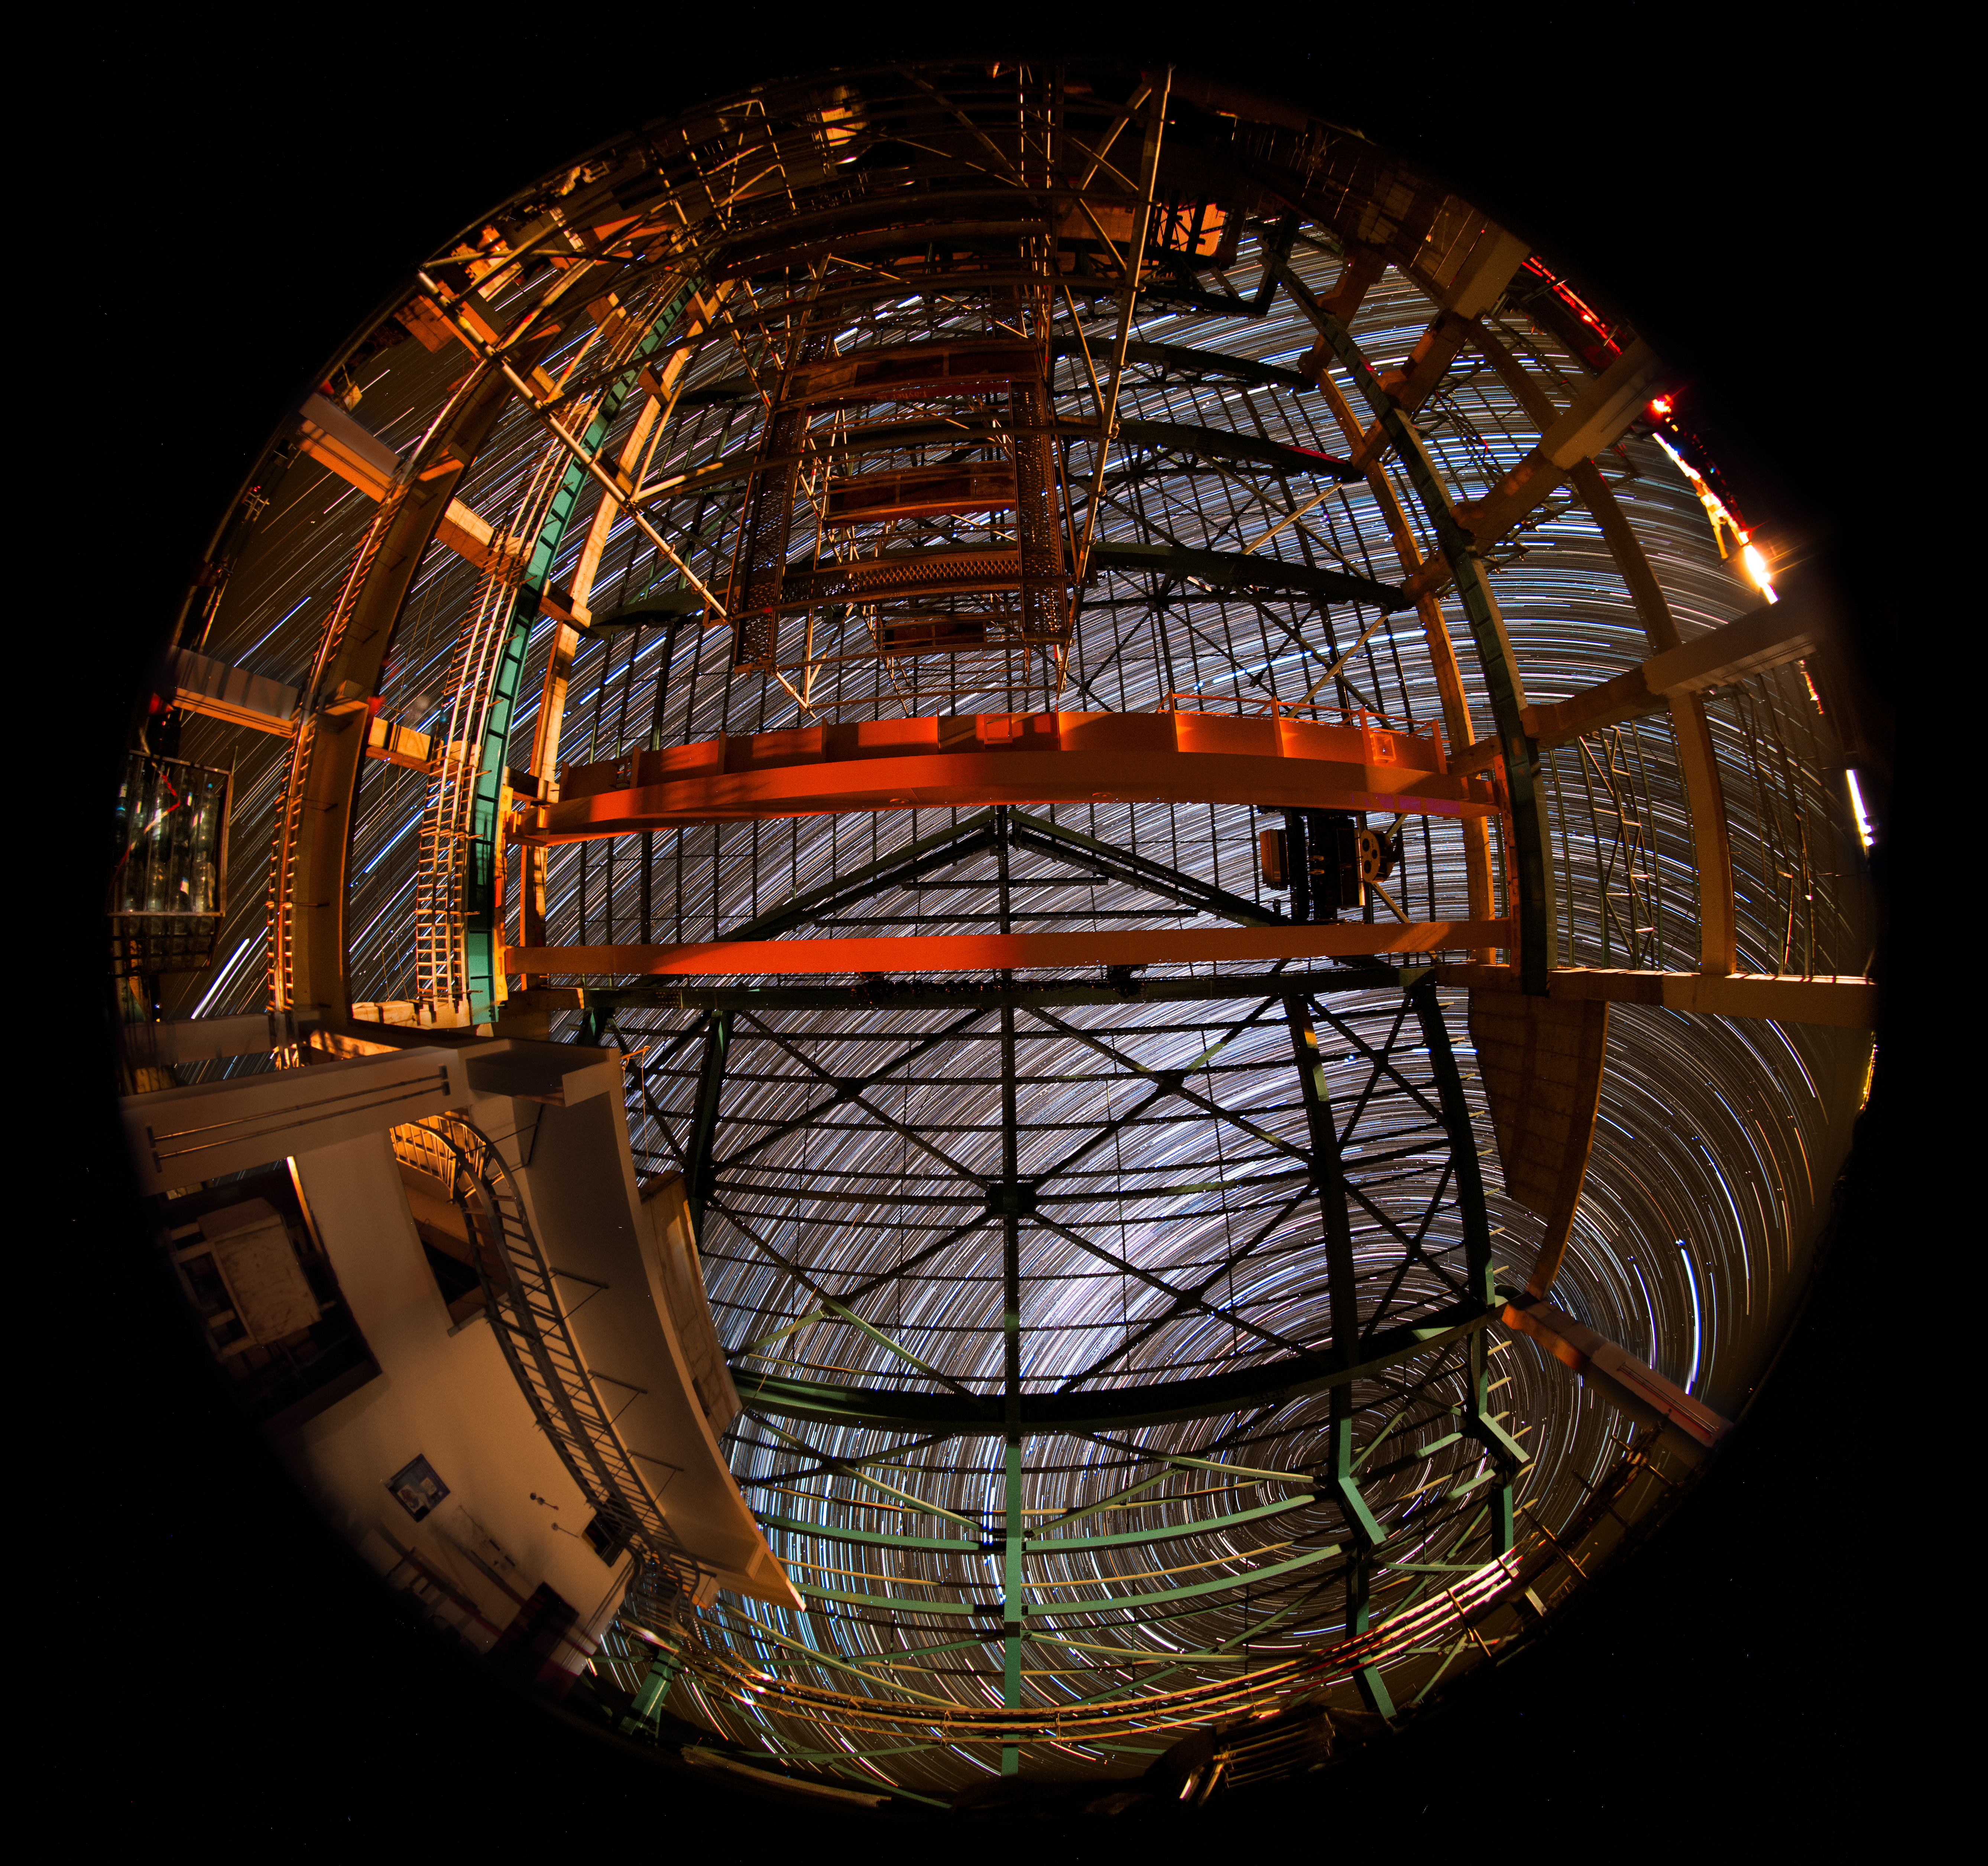

Summit Multimedia Visit 2017

In March 2017 a multimedia team visited Cerro Pachón to document LSST Facility construction. More details are at https://www.lsst.org/news/cerro-pach%C3%B3n-goes-hollywood.

Credit: M. Park/Inigo Films/Rubin Observatory/ NSF/ AURA